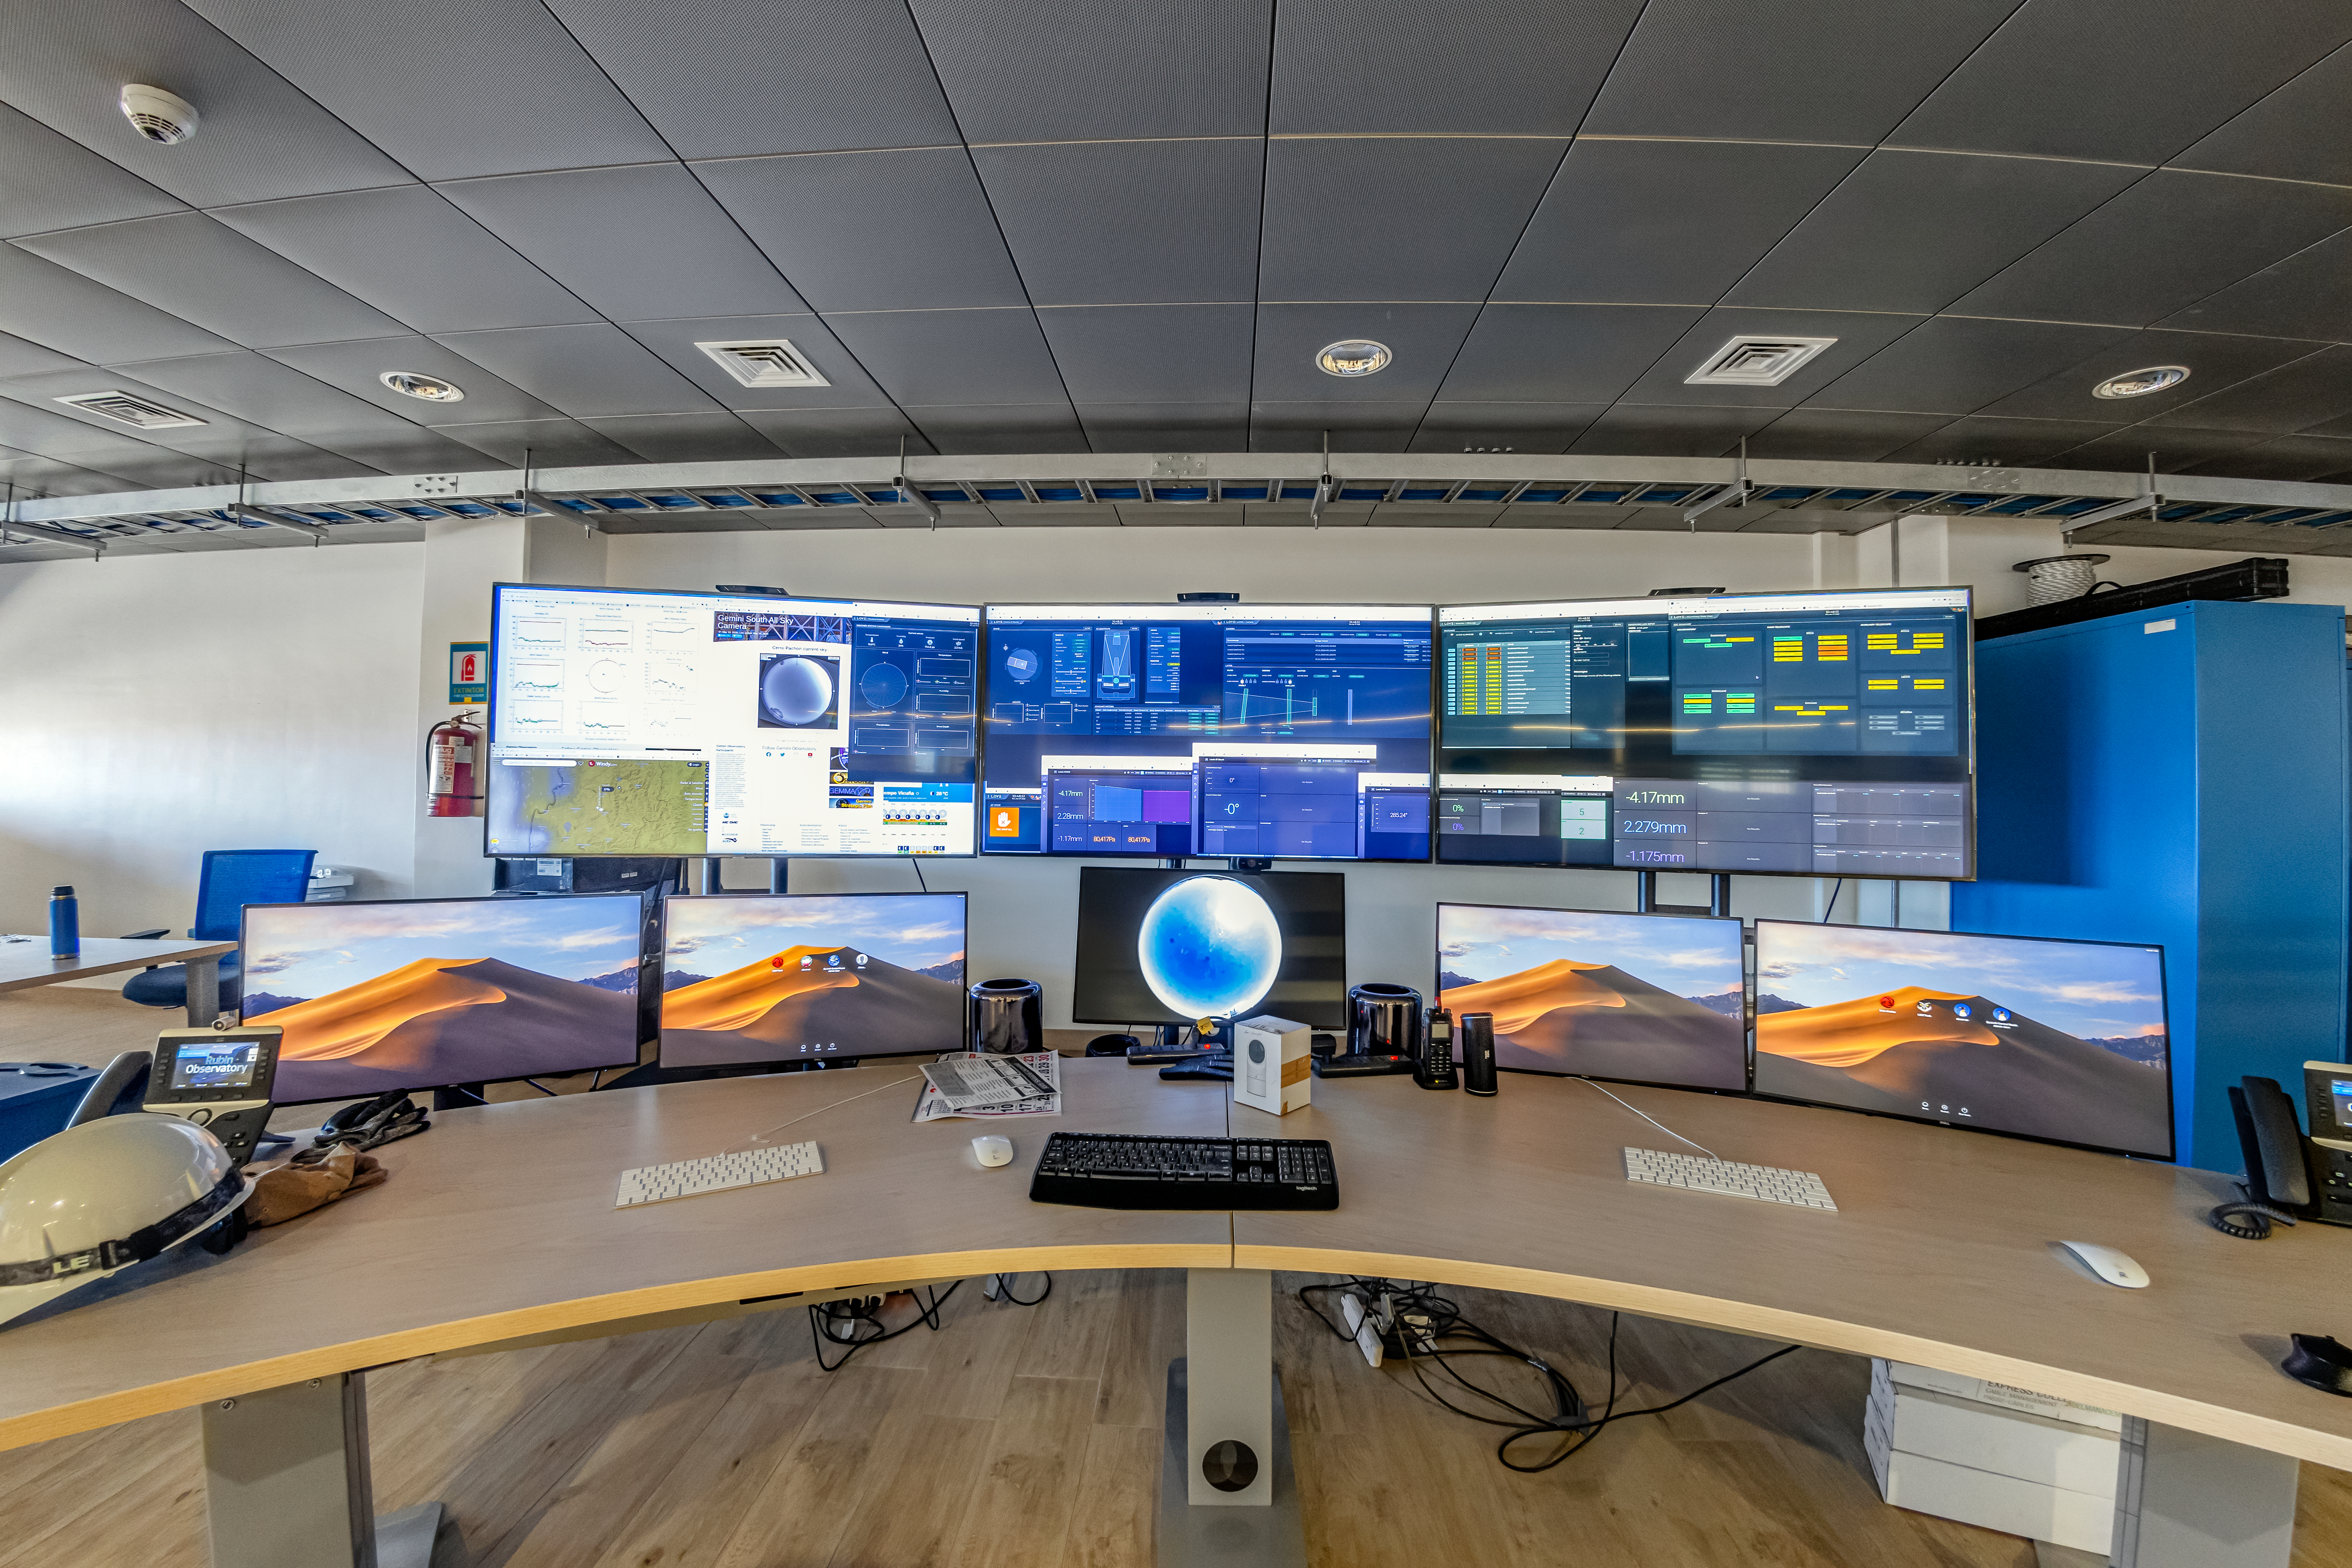

Rubin Observatory Summit Control Room

The summit control room at Rubin Observatory, where AuxTel can also be run from.

Credit: NOIRLab/NSF/AURA/ T. Matsopoulos